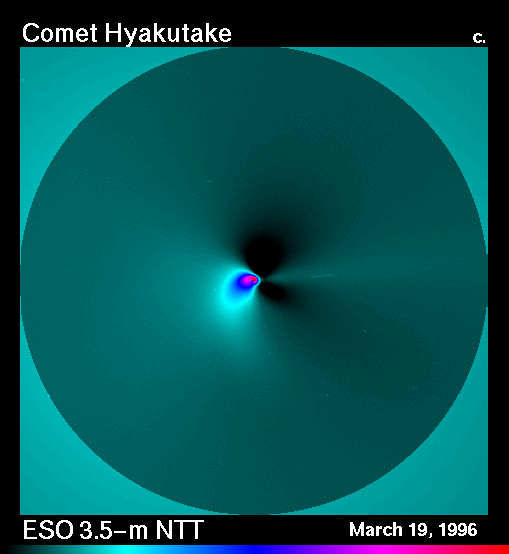

The inner coma of comet Hyakutake

The most recent ESO observations of bright Comet Hyakutake have shown rapid changes in the innermost coma, within a few hundred kilometres from the cometary nucleus. This result has only become possible because of the unusual combination of a bright comet being near the Earth, together with the excellent imaging quality of the ESO 3.5-metre New Technology Telescope (NTT).

For the further analysis, a comparison (with the image eso9623a) was made of a series of 12 R-frames each, obtained with a 30-min interval.

The field shown in this image is 60 x 60 arcsec, i.e. about 10,000 km square at the distance of the comet. The image taken on 19 March 1996.

Credit: ESO